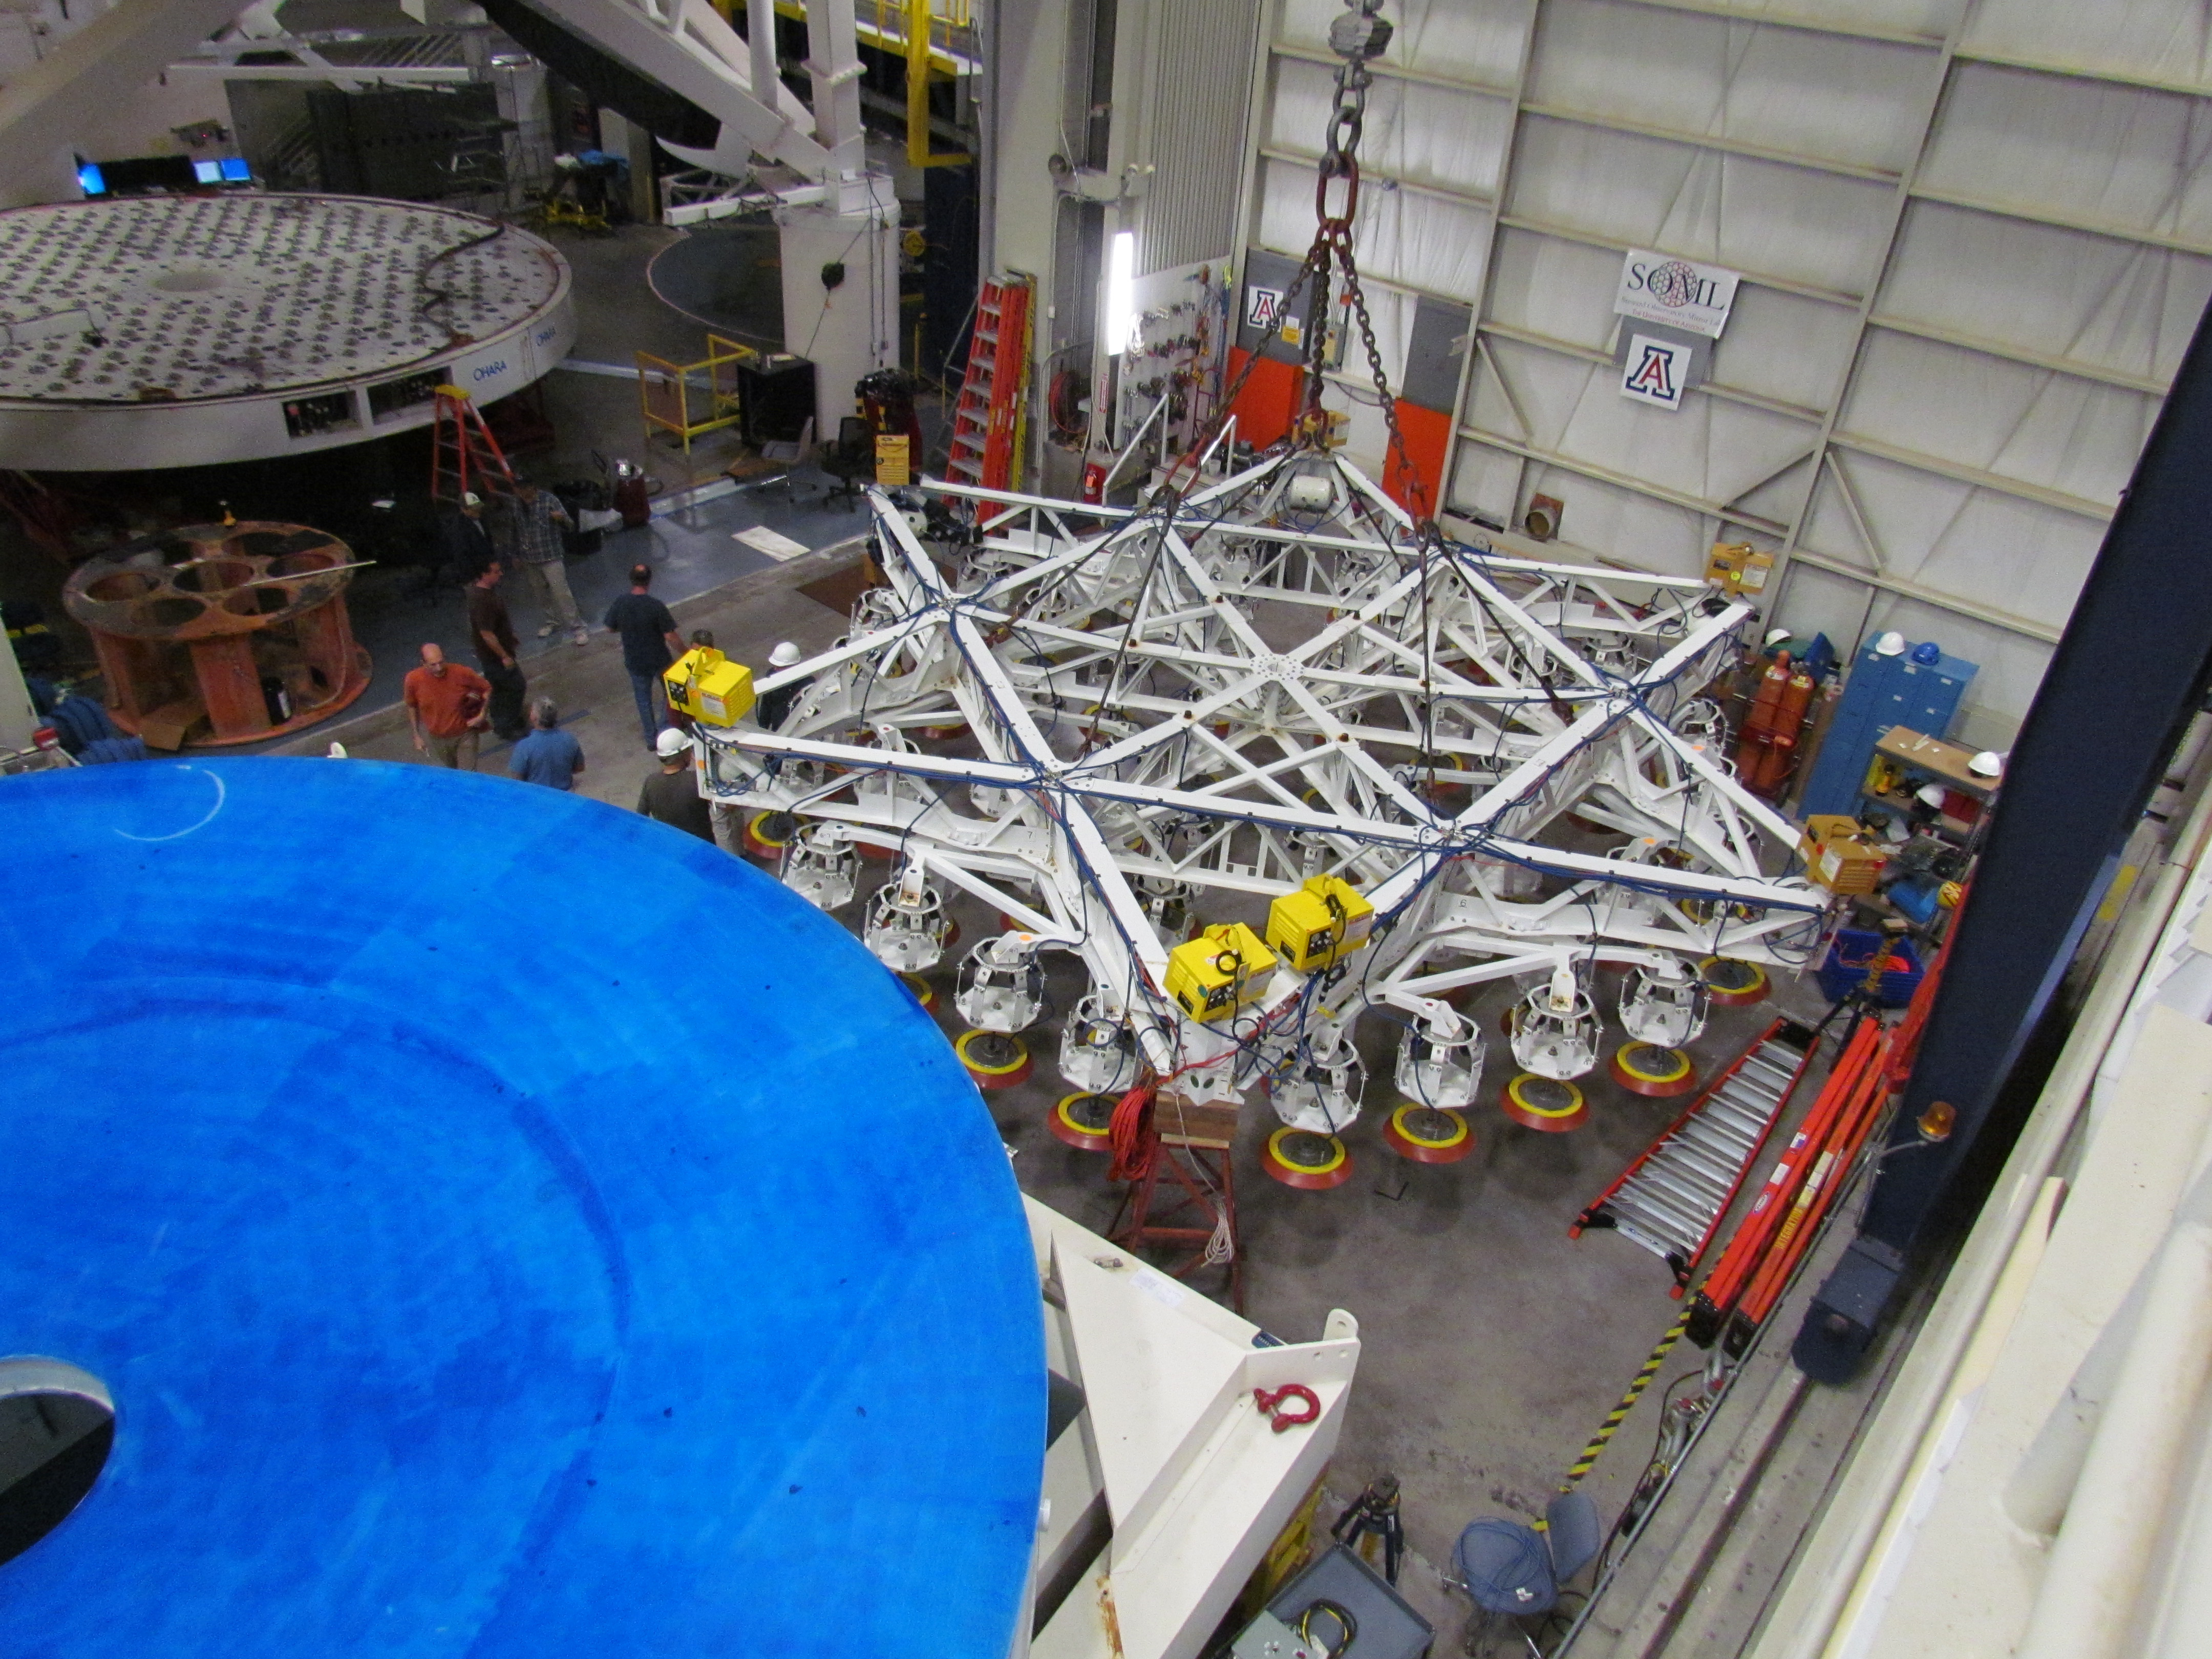

M1M3 Lifted from Polishing Cell to Box

The Primary/Tertiary Mirror is lifted from the polishing cell to its box. The lifter is supported by the crane above the Mirror with 54 vacuum pads on the Mirror. The pumps connecting the pads (the yellow boxes on the lifter) create a vacuum under each pad and secure the Mirror to the lifter. The bottom covers of the box are then removed so technicians can attach the Mirror's hard points, the gold-tone fixtures under the Mirror, to the blue supporting fixtures of the box.

Credit: Rubin Observatory/NSF/AURA